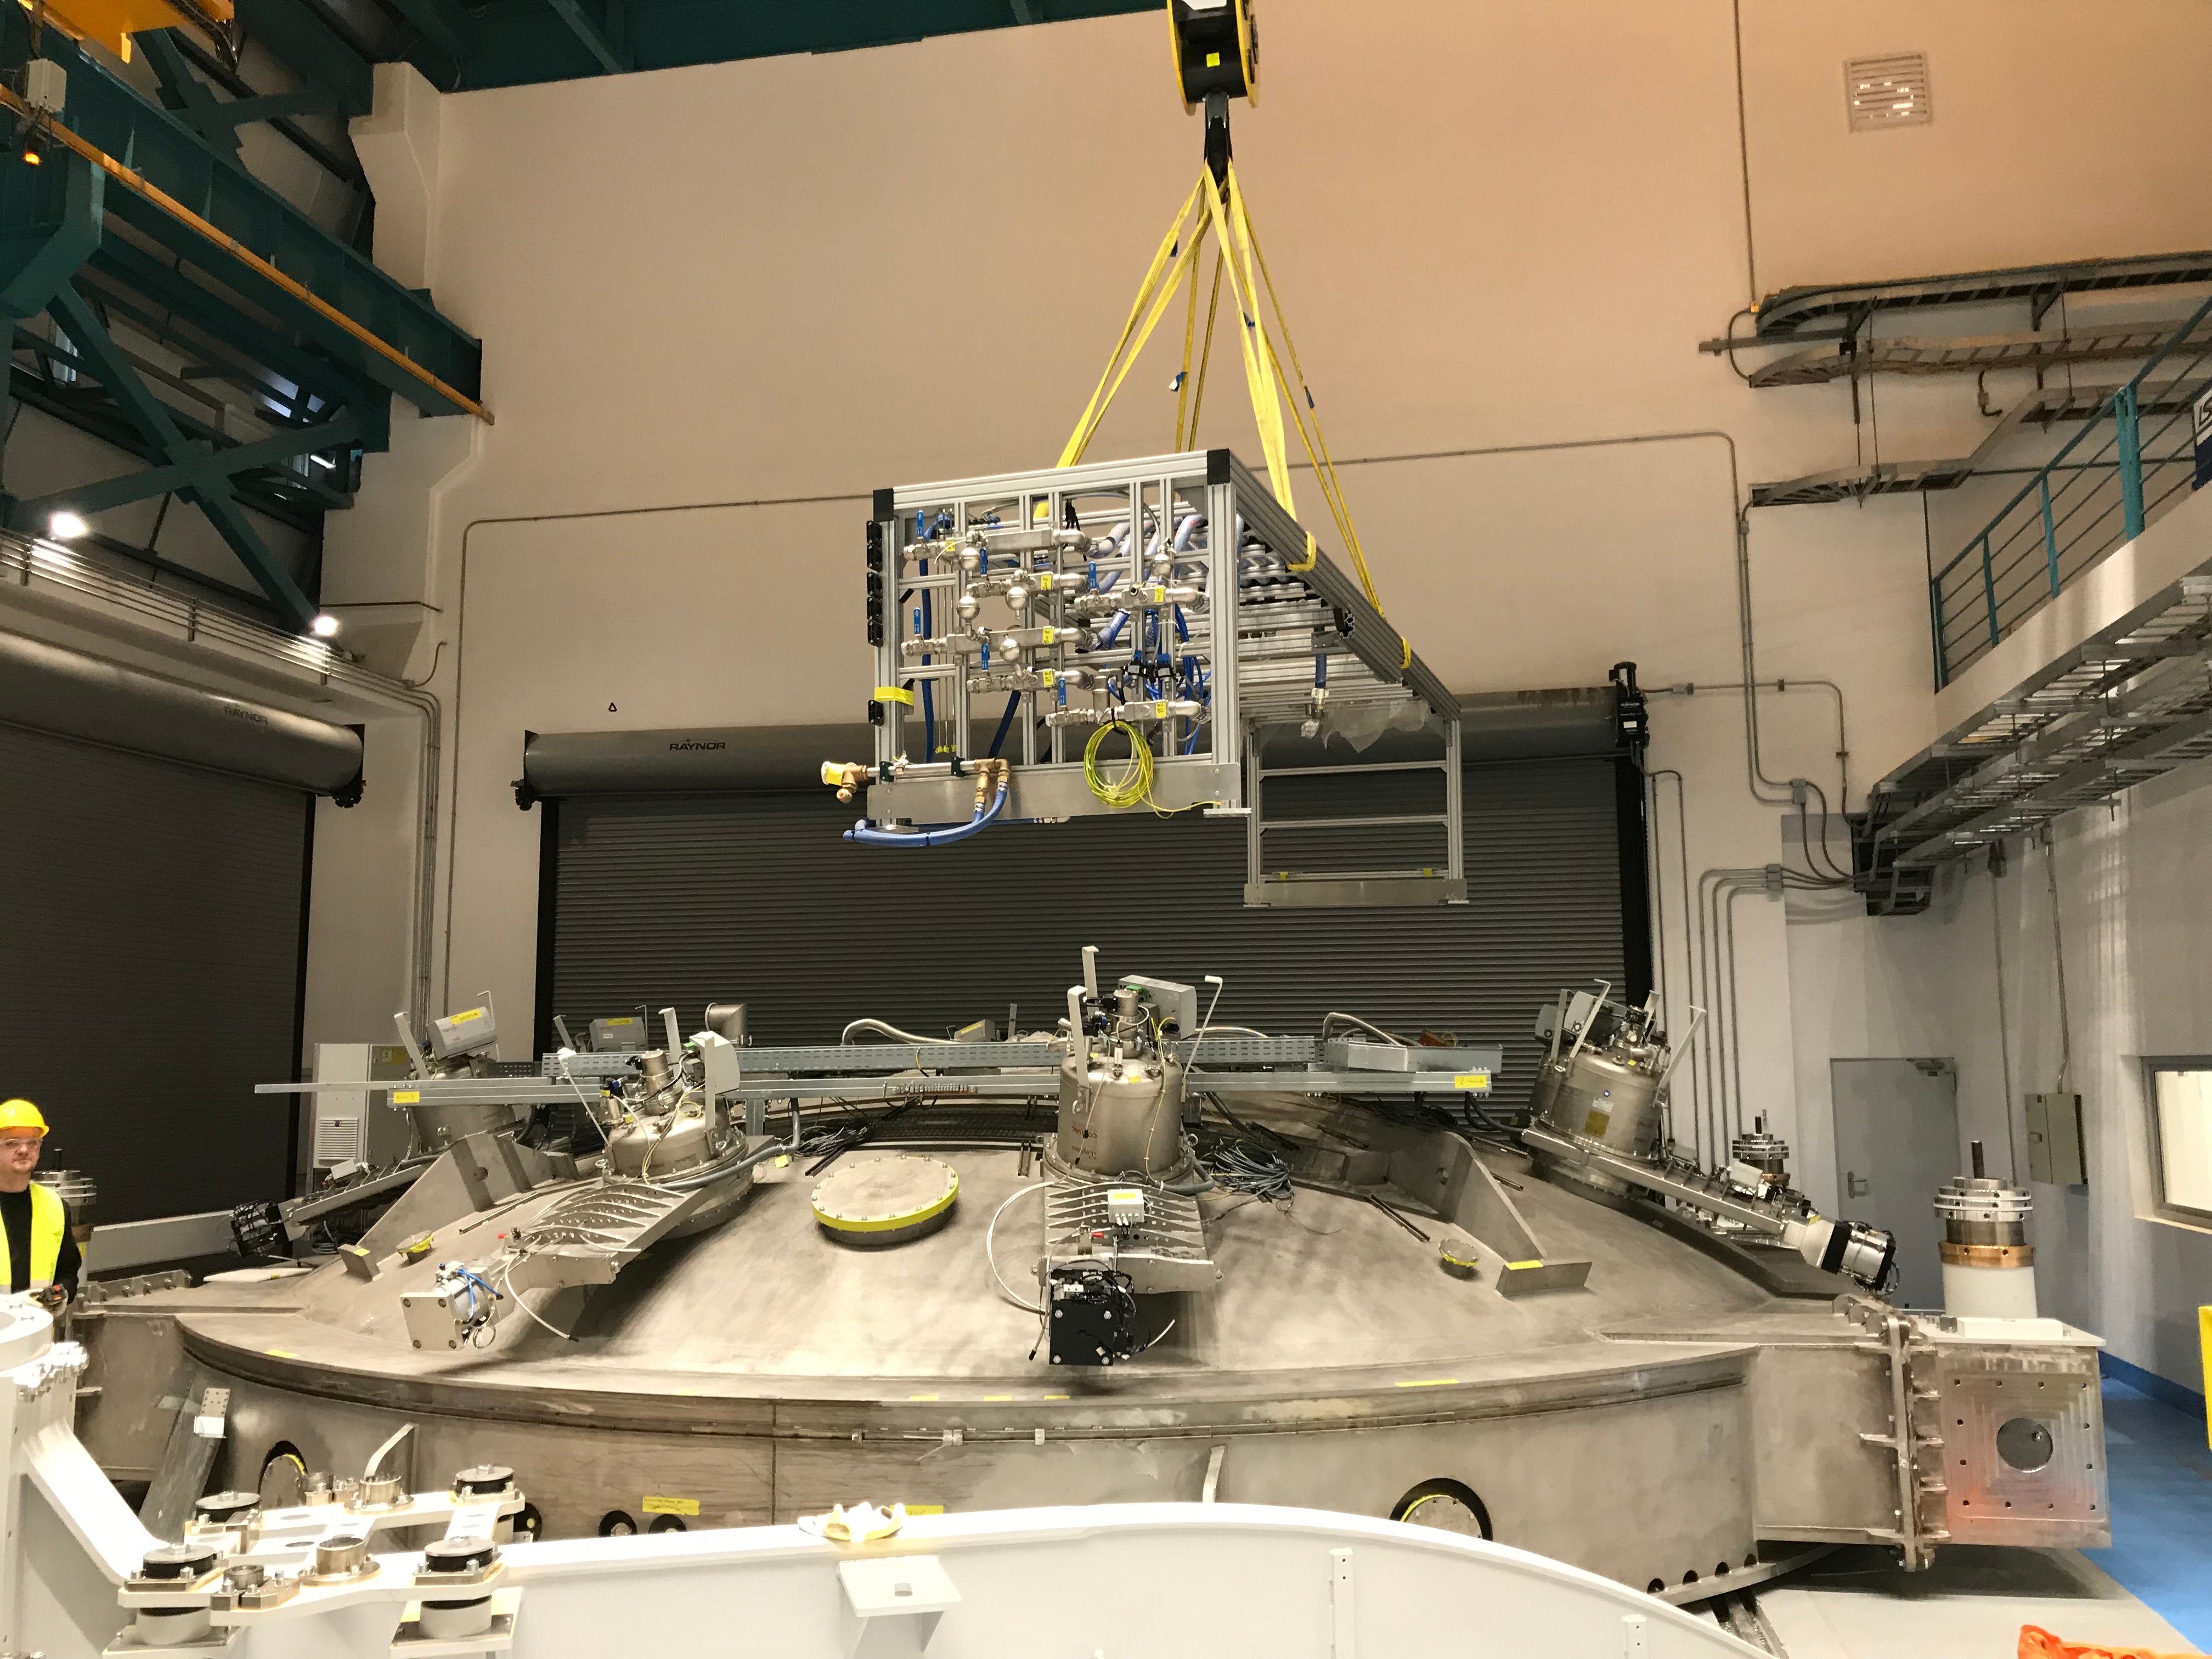

Coating Plant Assembly on Summit

A crew from Von Ardenne, the LSST Coating Chamber vendor, is currently onsite at the LSST summit facility building, performing work on the Coating Chamber, which arrived at the summit in November 2018. According to Tomislav Vucina, LSST Coatings Engineer, "The LSST Coating Chamber will be the largest, most modern, and most powerful mirror coating mechanism used by any telescope in the world." The Coating Chamber, which was constructed in Germany, is now beginning a six-month program of “assembly, integration, and commissioning,” which refers to installation of all components of the Coating Plant, and the testing necessary to ensure that everything works the way it’s supposed to. After final acceptance, and after both LSST mirrors arrive, the Coating Plant will be used to coat the Primary/Tertiary Mirror (M1M3) with aluminum, and the Secondary Mirror (M2) with silver.

Credit: Rubin Observatory/NSF/AURA